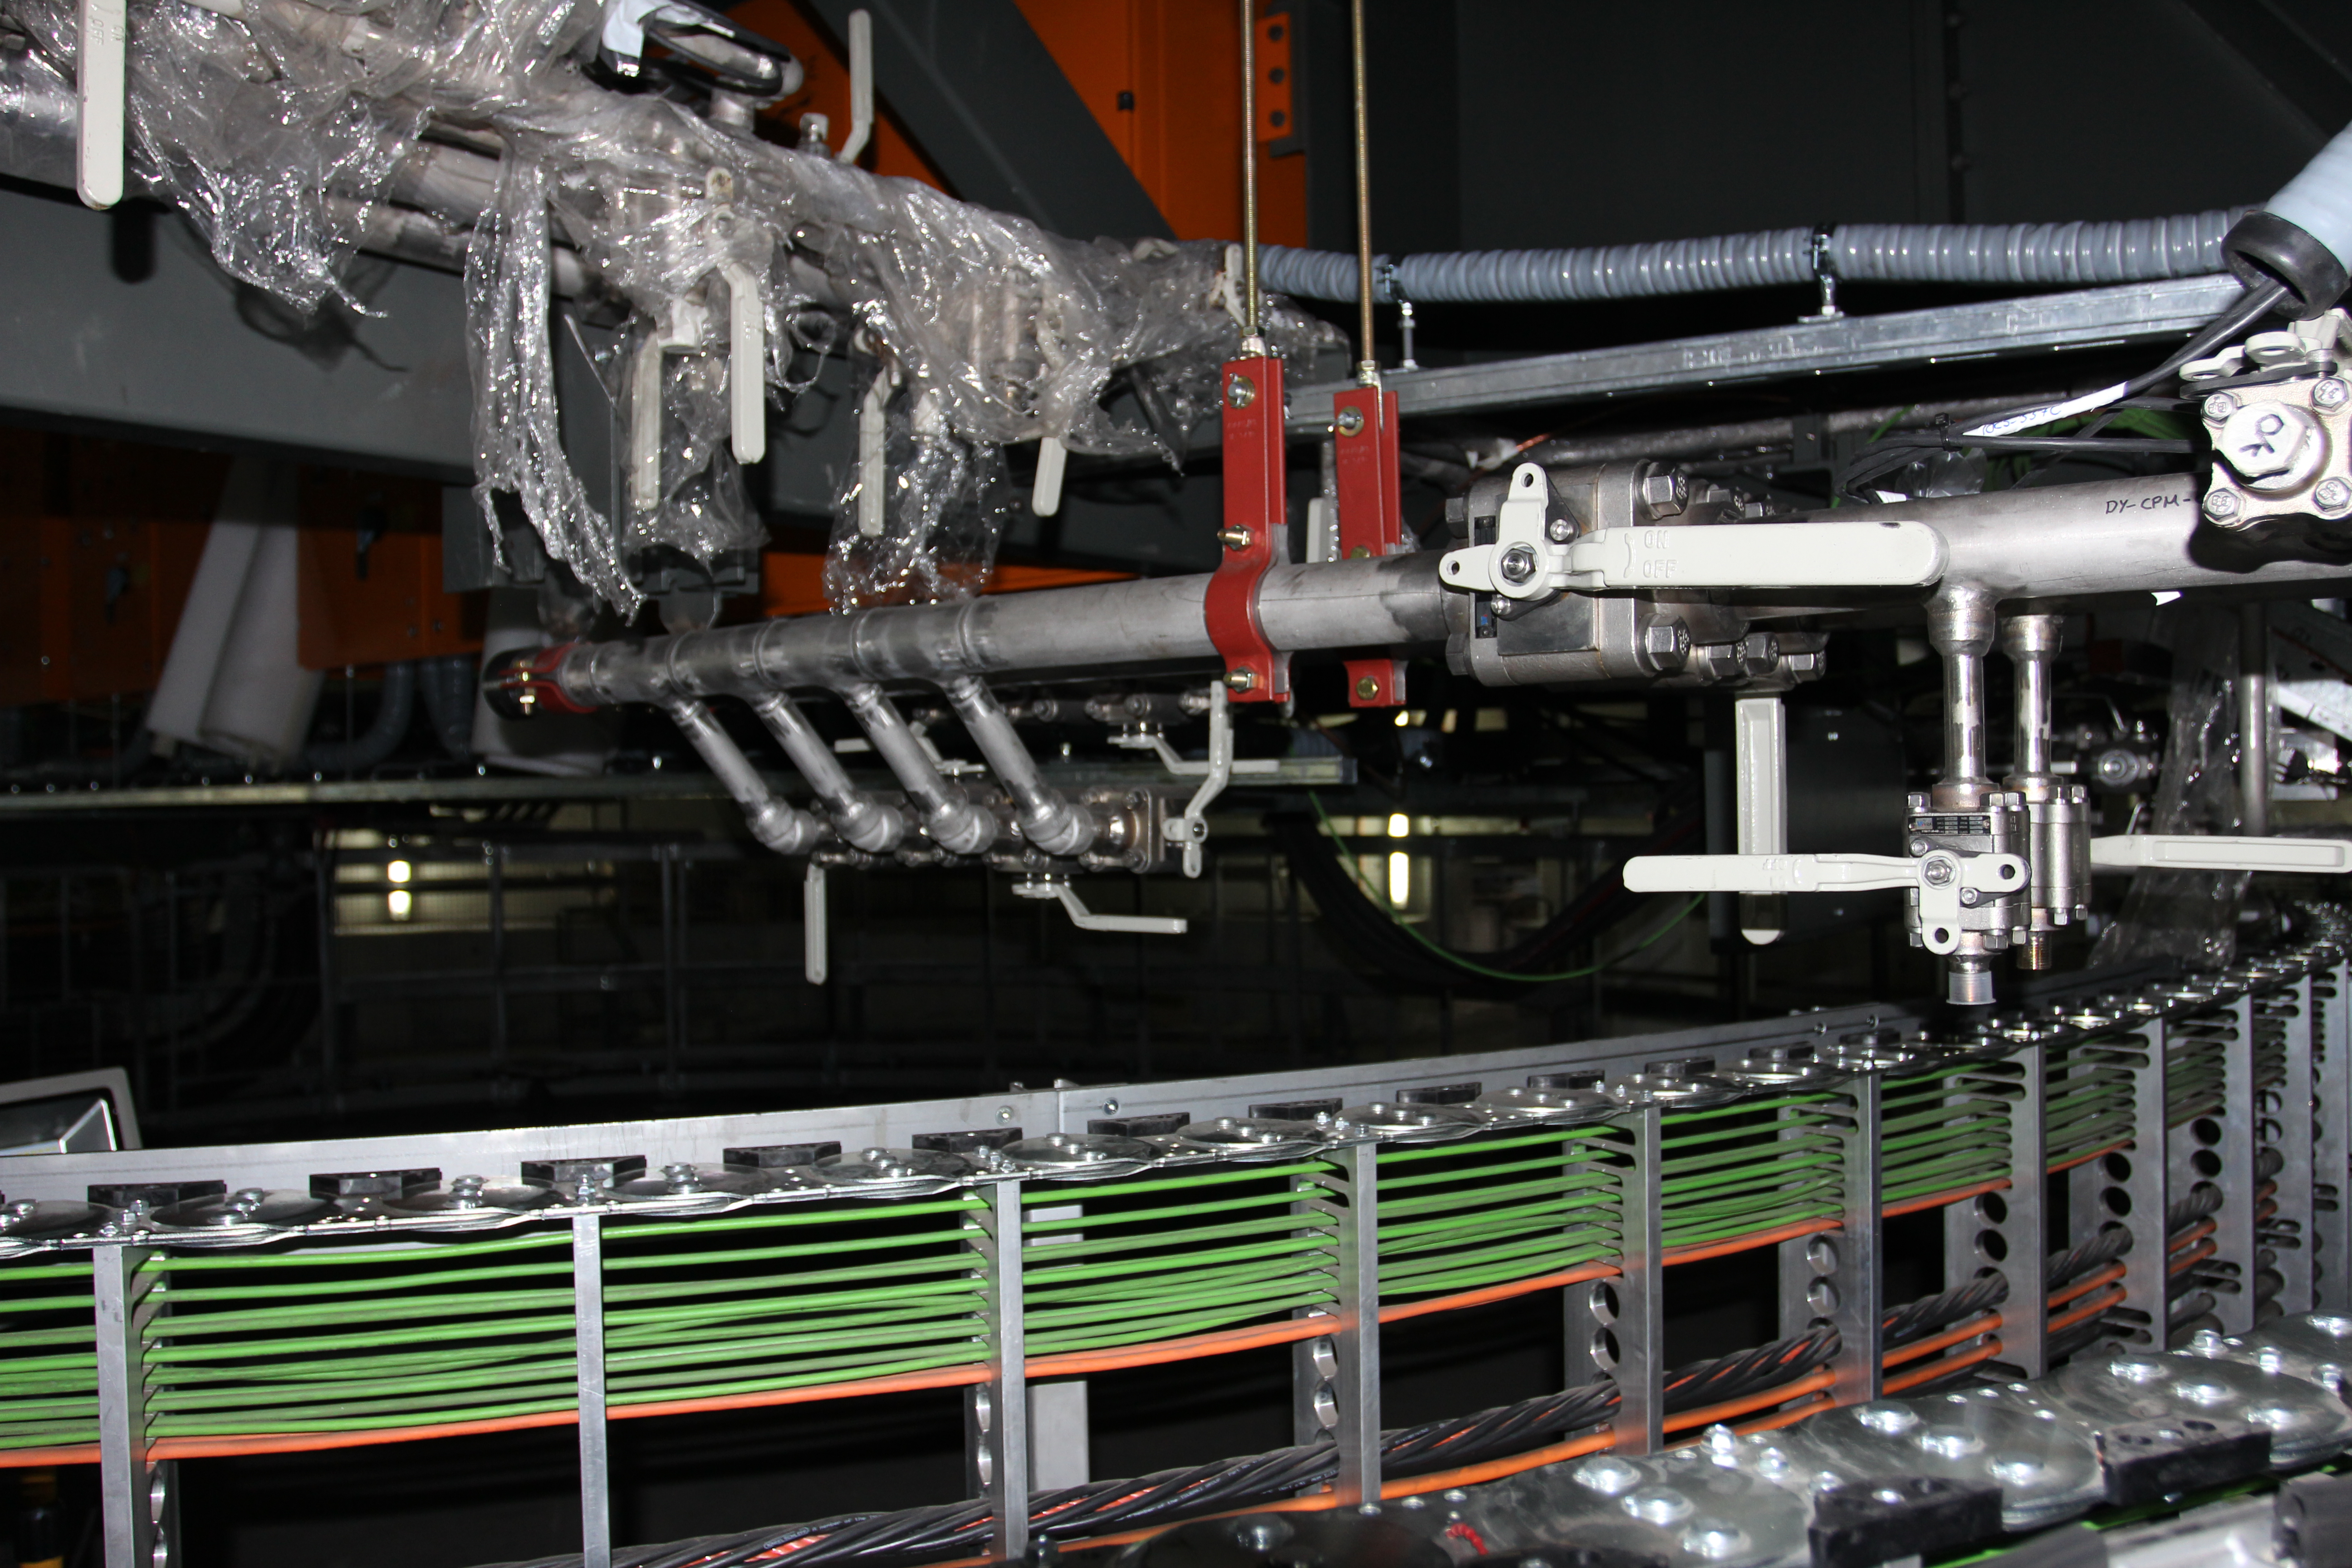

TMA Site Visit: Inside the Spanish pier

The view from inside the pier.

Credit: Rubin Observatory/NSF/AURA